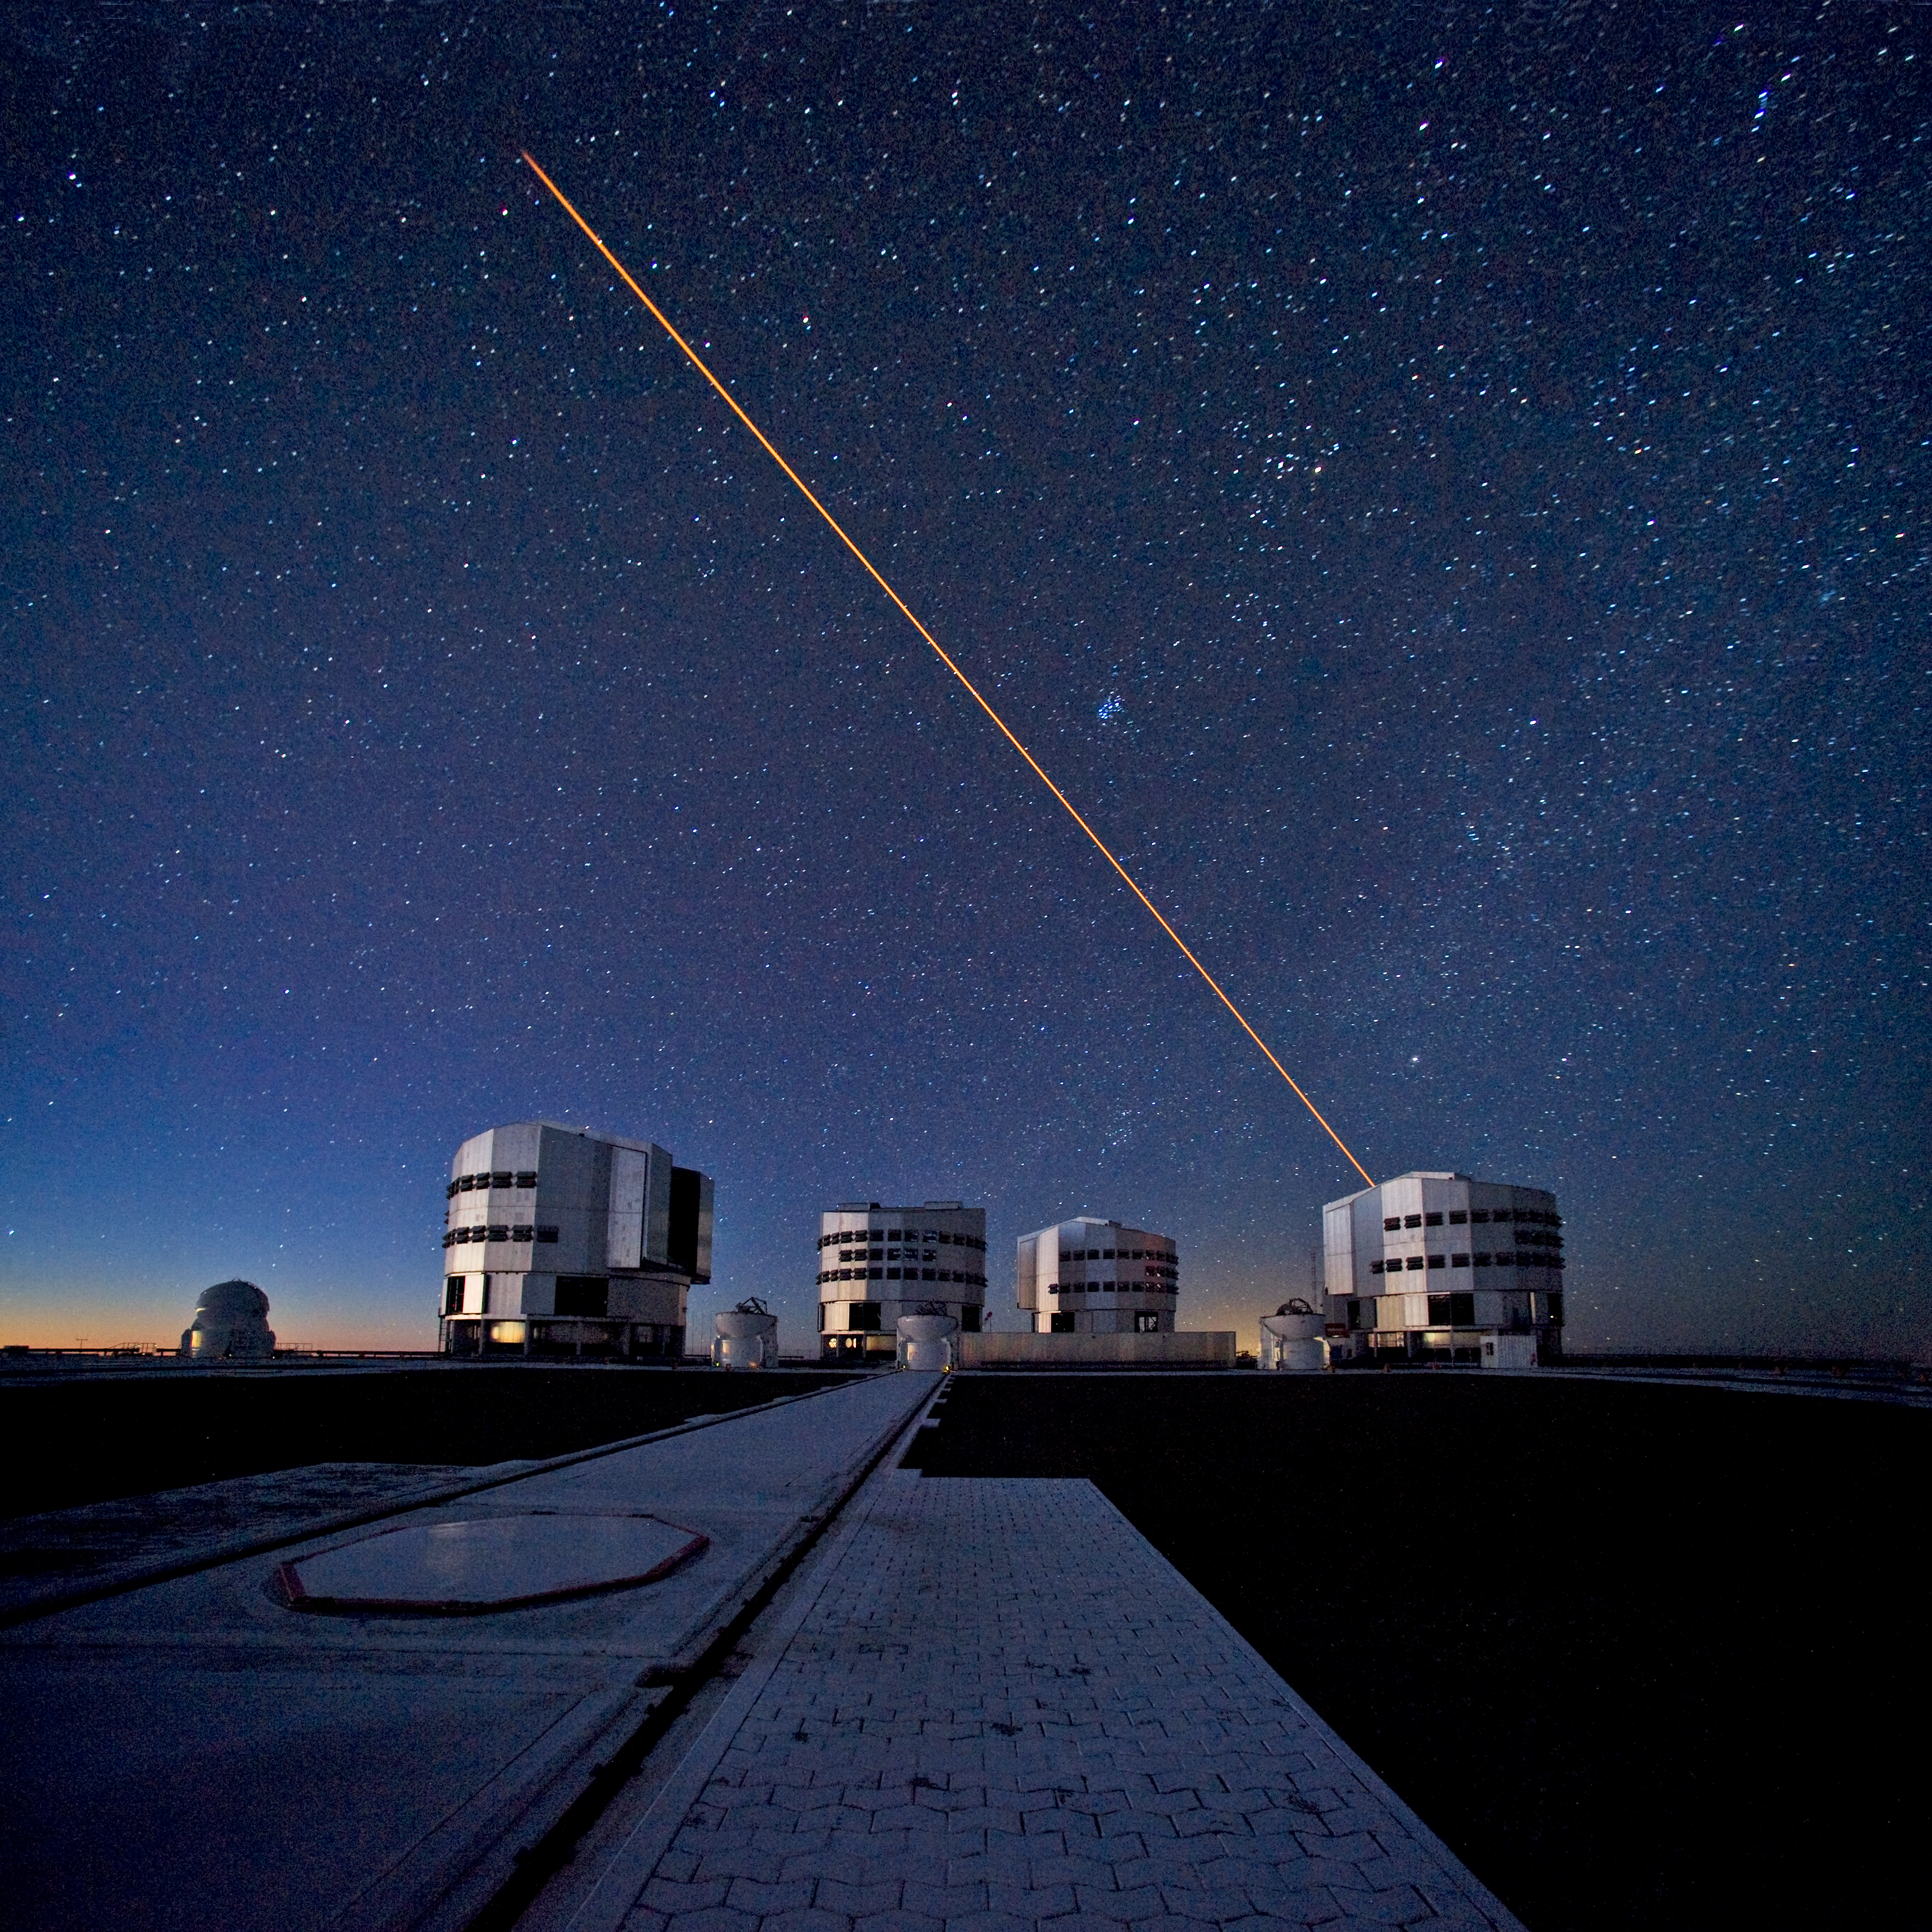

The VLT in action*

The ESO Very Large Telescope (VLT) during observations. In this picture, taken from the VLT platform looking north-northwest at twilight, the four 8.2-metre Unit Telescopes (UTs) are visible. From left to right, Antu, Kueyen, Melipal and Yepun, the Mapuche names for the VLT's giant telescopes. In front of the UTs are the four 1.8-metre Auxiliary Telescopes (ATs), entirely dedicated to interferometry, a technique which allows astronomers to see details up to 25 times finer than with the individual telescopes. The configuration of the ATs can be changed by moving them across the platform between 30 different observing positions. One of these positions is visible in the foreground, covered by a hexagonal pad. A reddish laser beam is being launched from UT4 (Yepun) to create an artificial star at an altitude of 90 km in the Earth´s mesosphere. This Laser Guide Star (LGS) is part of the Adaptive Optics system, which allows astronomers to remove the effects of atmospheric turbulence, producing images almost as sharp as if the telescope were in space. The bluish compact group of stars visible to the right of the laser beam is the Pleiades open cluster.

This photograph was taken by ESO Photo Ambassador Serge Brunier.

Credit: ESO/S. Brunier